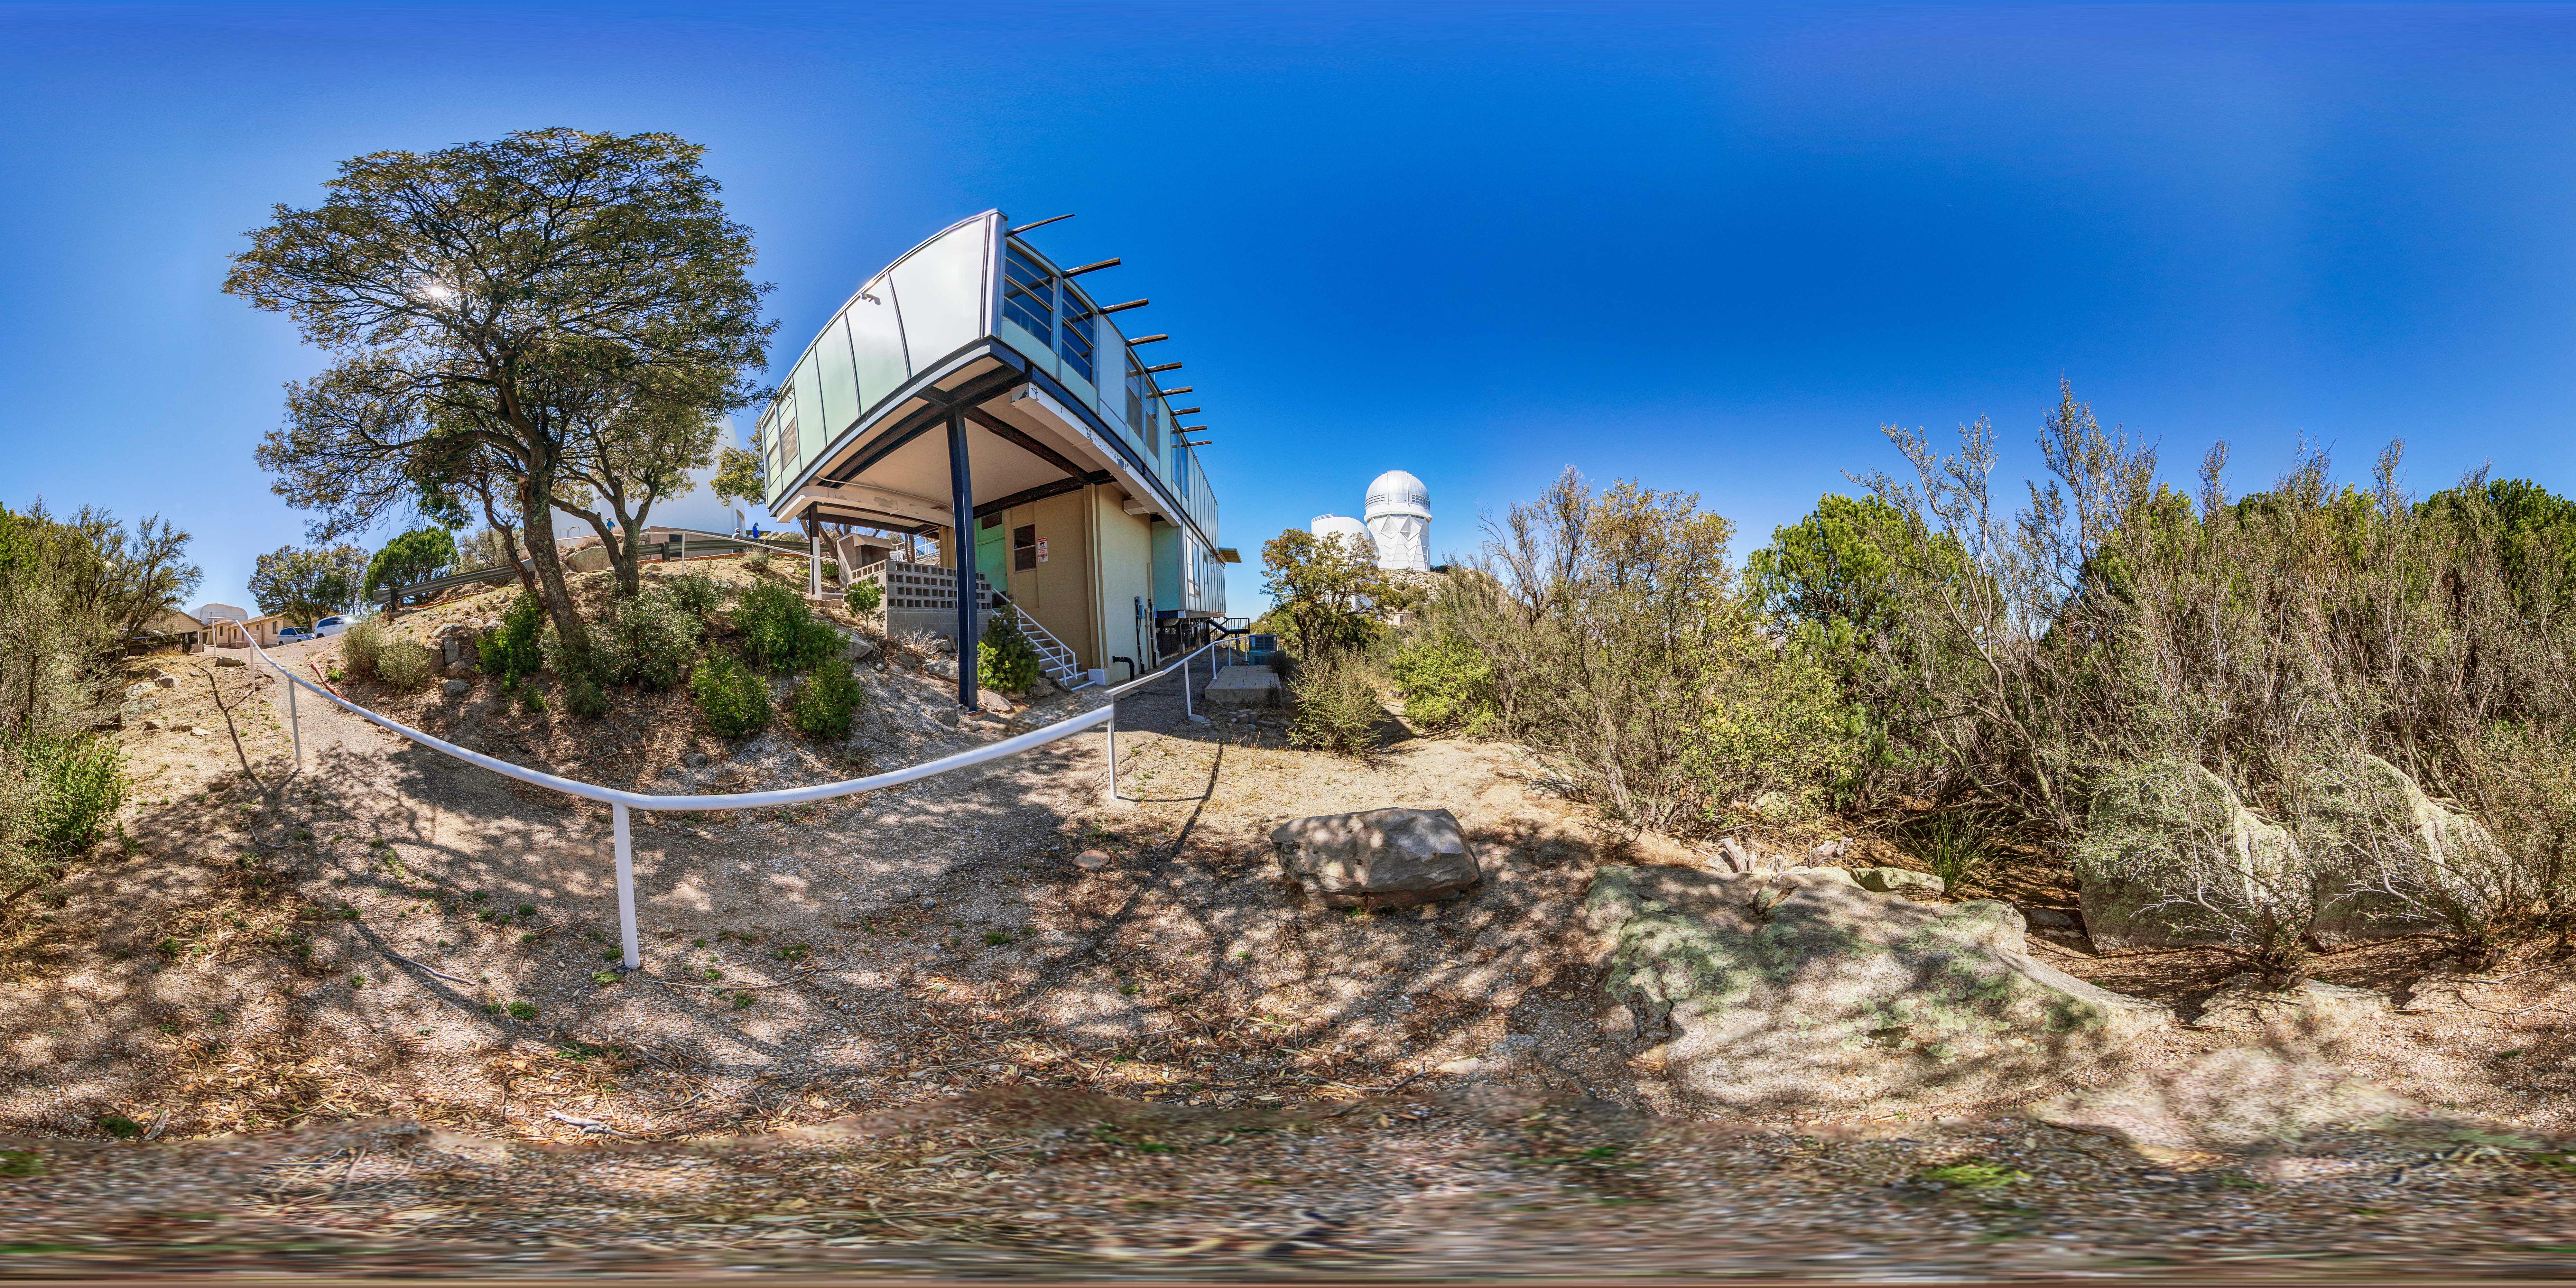

Kitt Peak Dormitories

The University of Arizona dormitories on Kitt Peak National Observatory in Arizona, with the Nicholas U. Mayall 4-meter Telescope and UArizona Bok 2.3-meter Telescope visible in the background.

Credit: KPNO/NOIRLab/NSF/AURA/T. Matsopoulos